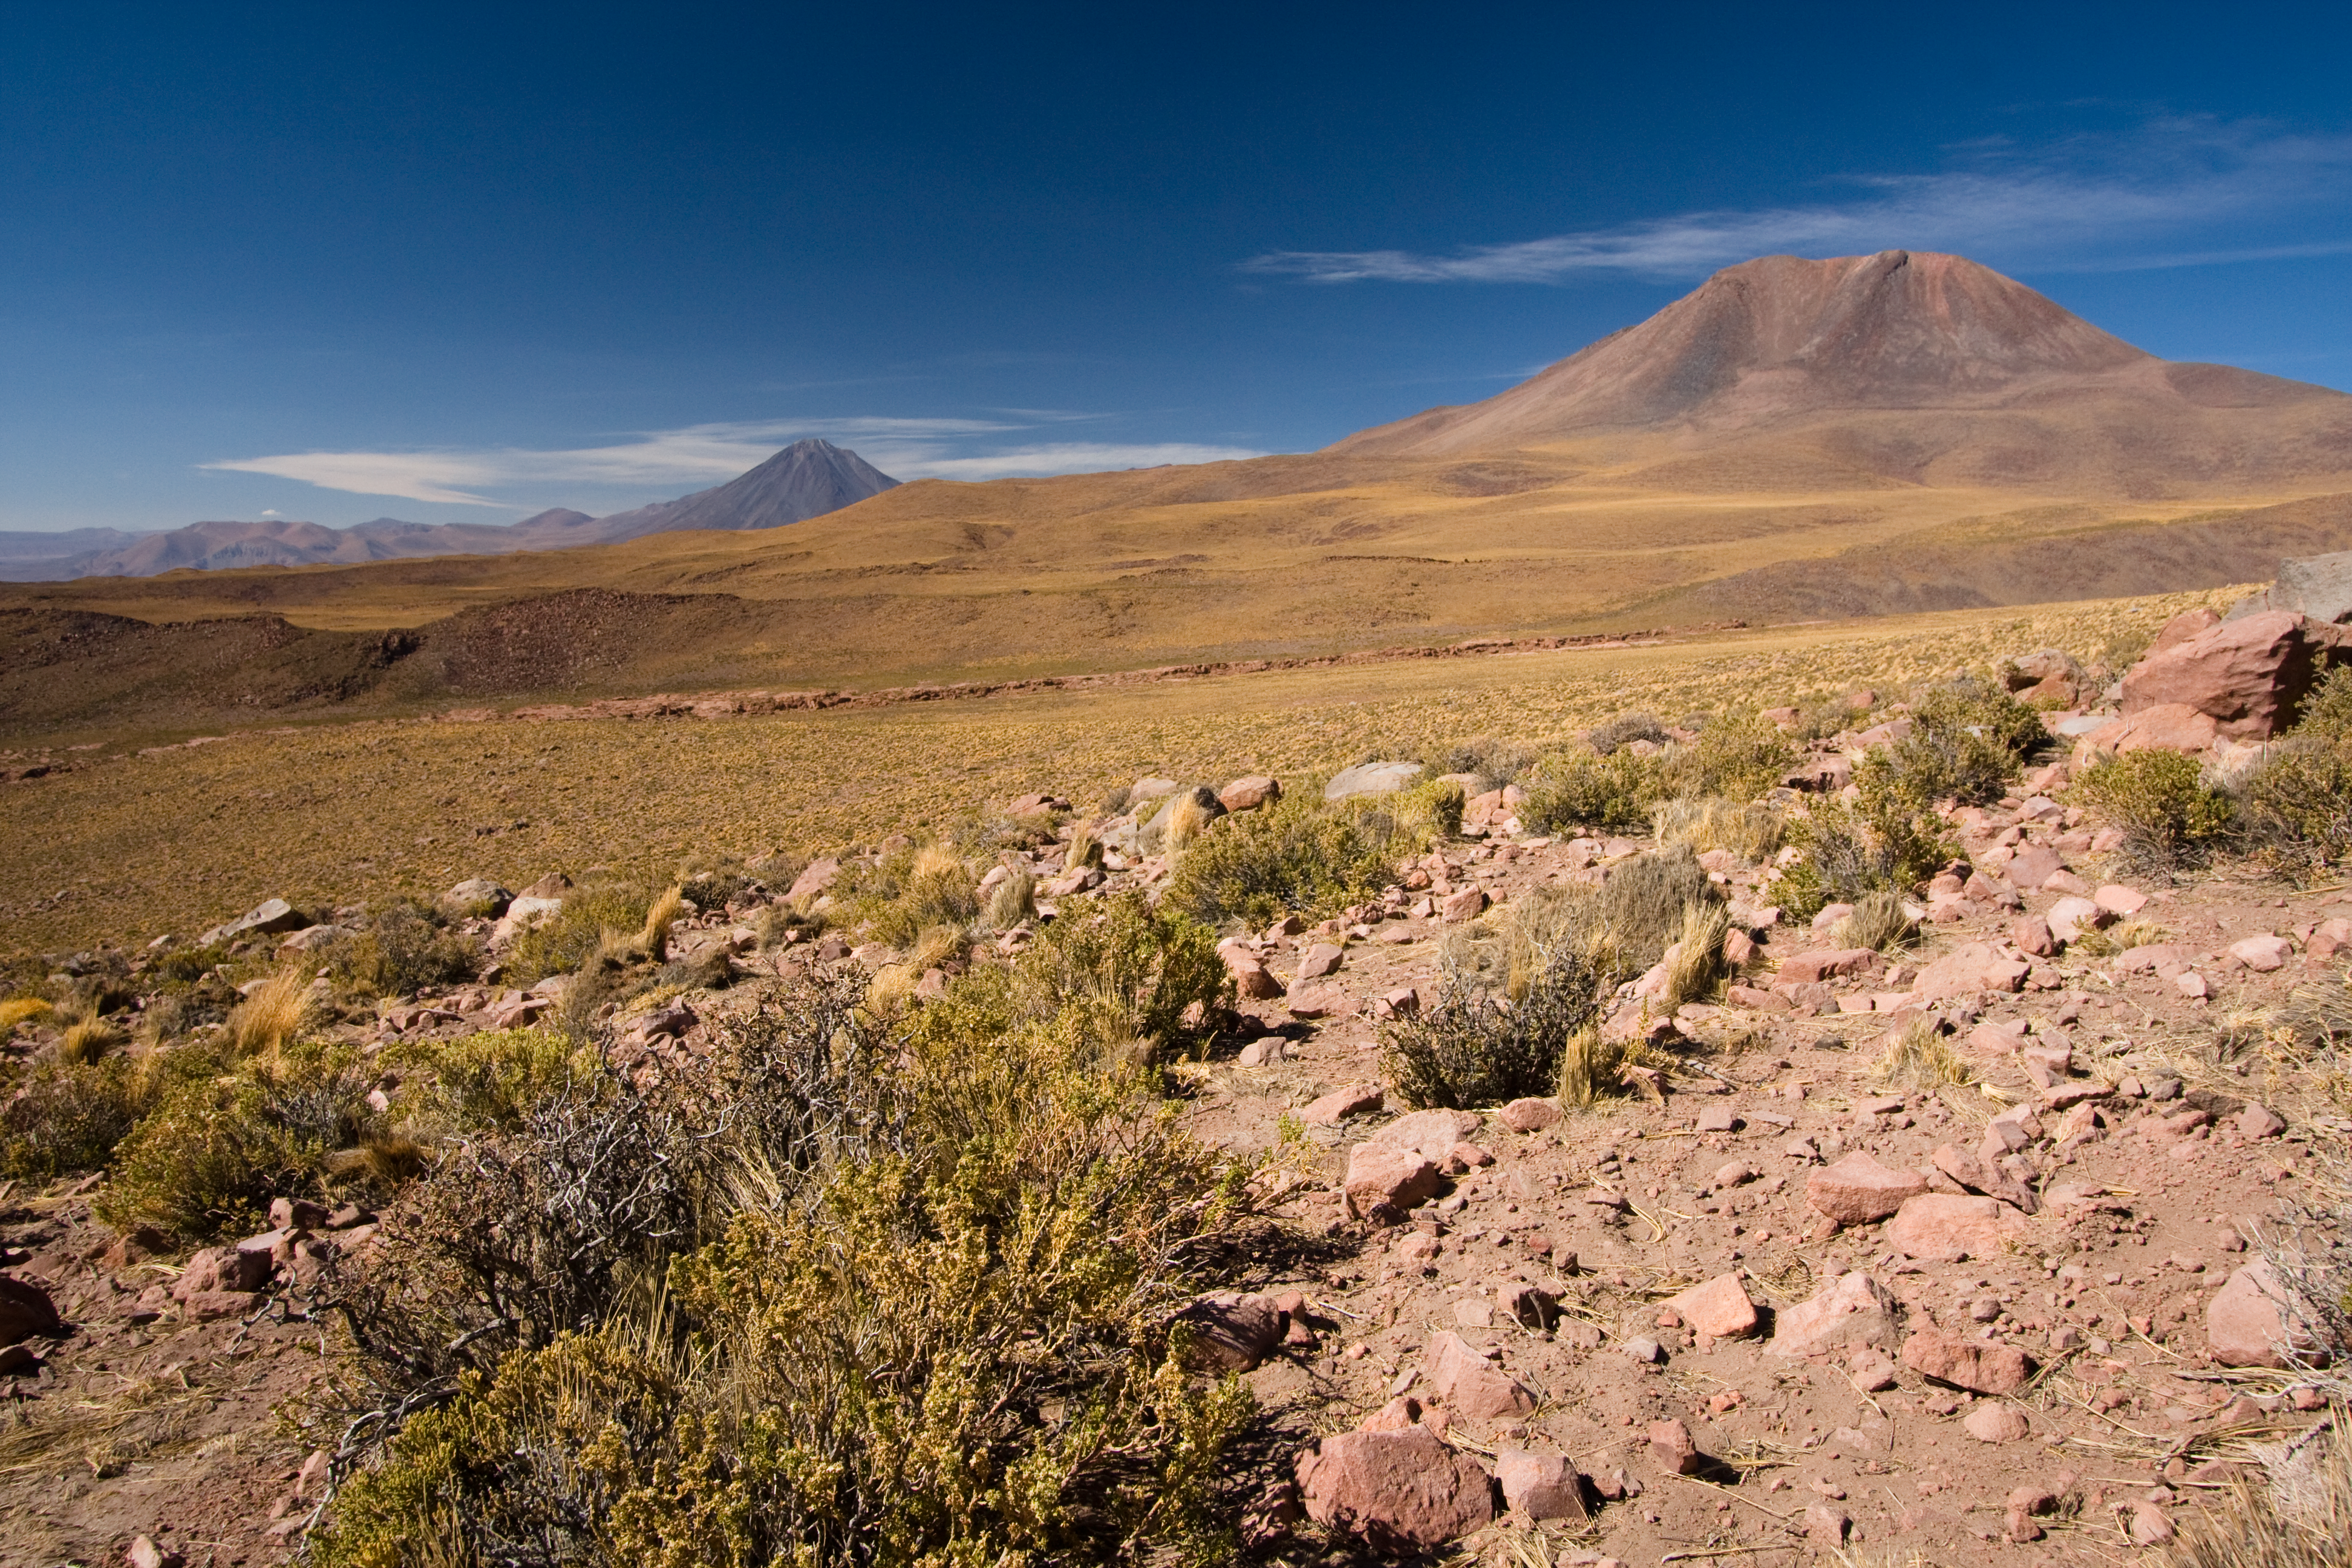

Vegetation on the ALMA site with Licancabur in the background

Vegetation on the ALMA (Atacama Large Millimeter/submillimeter Array) site, with Licancabur in the background. The site is located on the Chajnantor plain of the Chilean Andes, 5000 m above sea level. ALMA is the largest ground-based astronomy project in existence, and will be comprised of a giant array of 12-m submillimetre quality antennas, with baselines of several kilometres. An additional, compact array of 7-m and 12-m antennas will complement the main array. Construction of ALMA started in 2003 and will be completed in 2012. The ALMA project is an international collaboration between Europe, East Asia and North America in cooperation with the Republic of Chile.

Credit: H. Sommer/ALMA (ESO/NAOJ/NRAO)